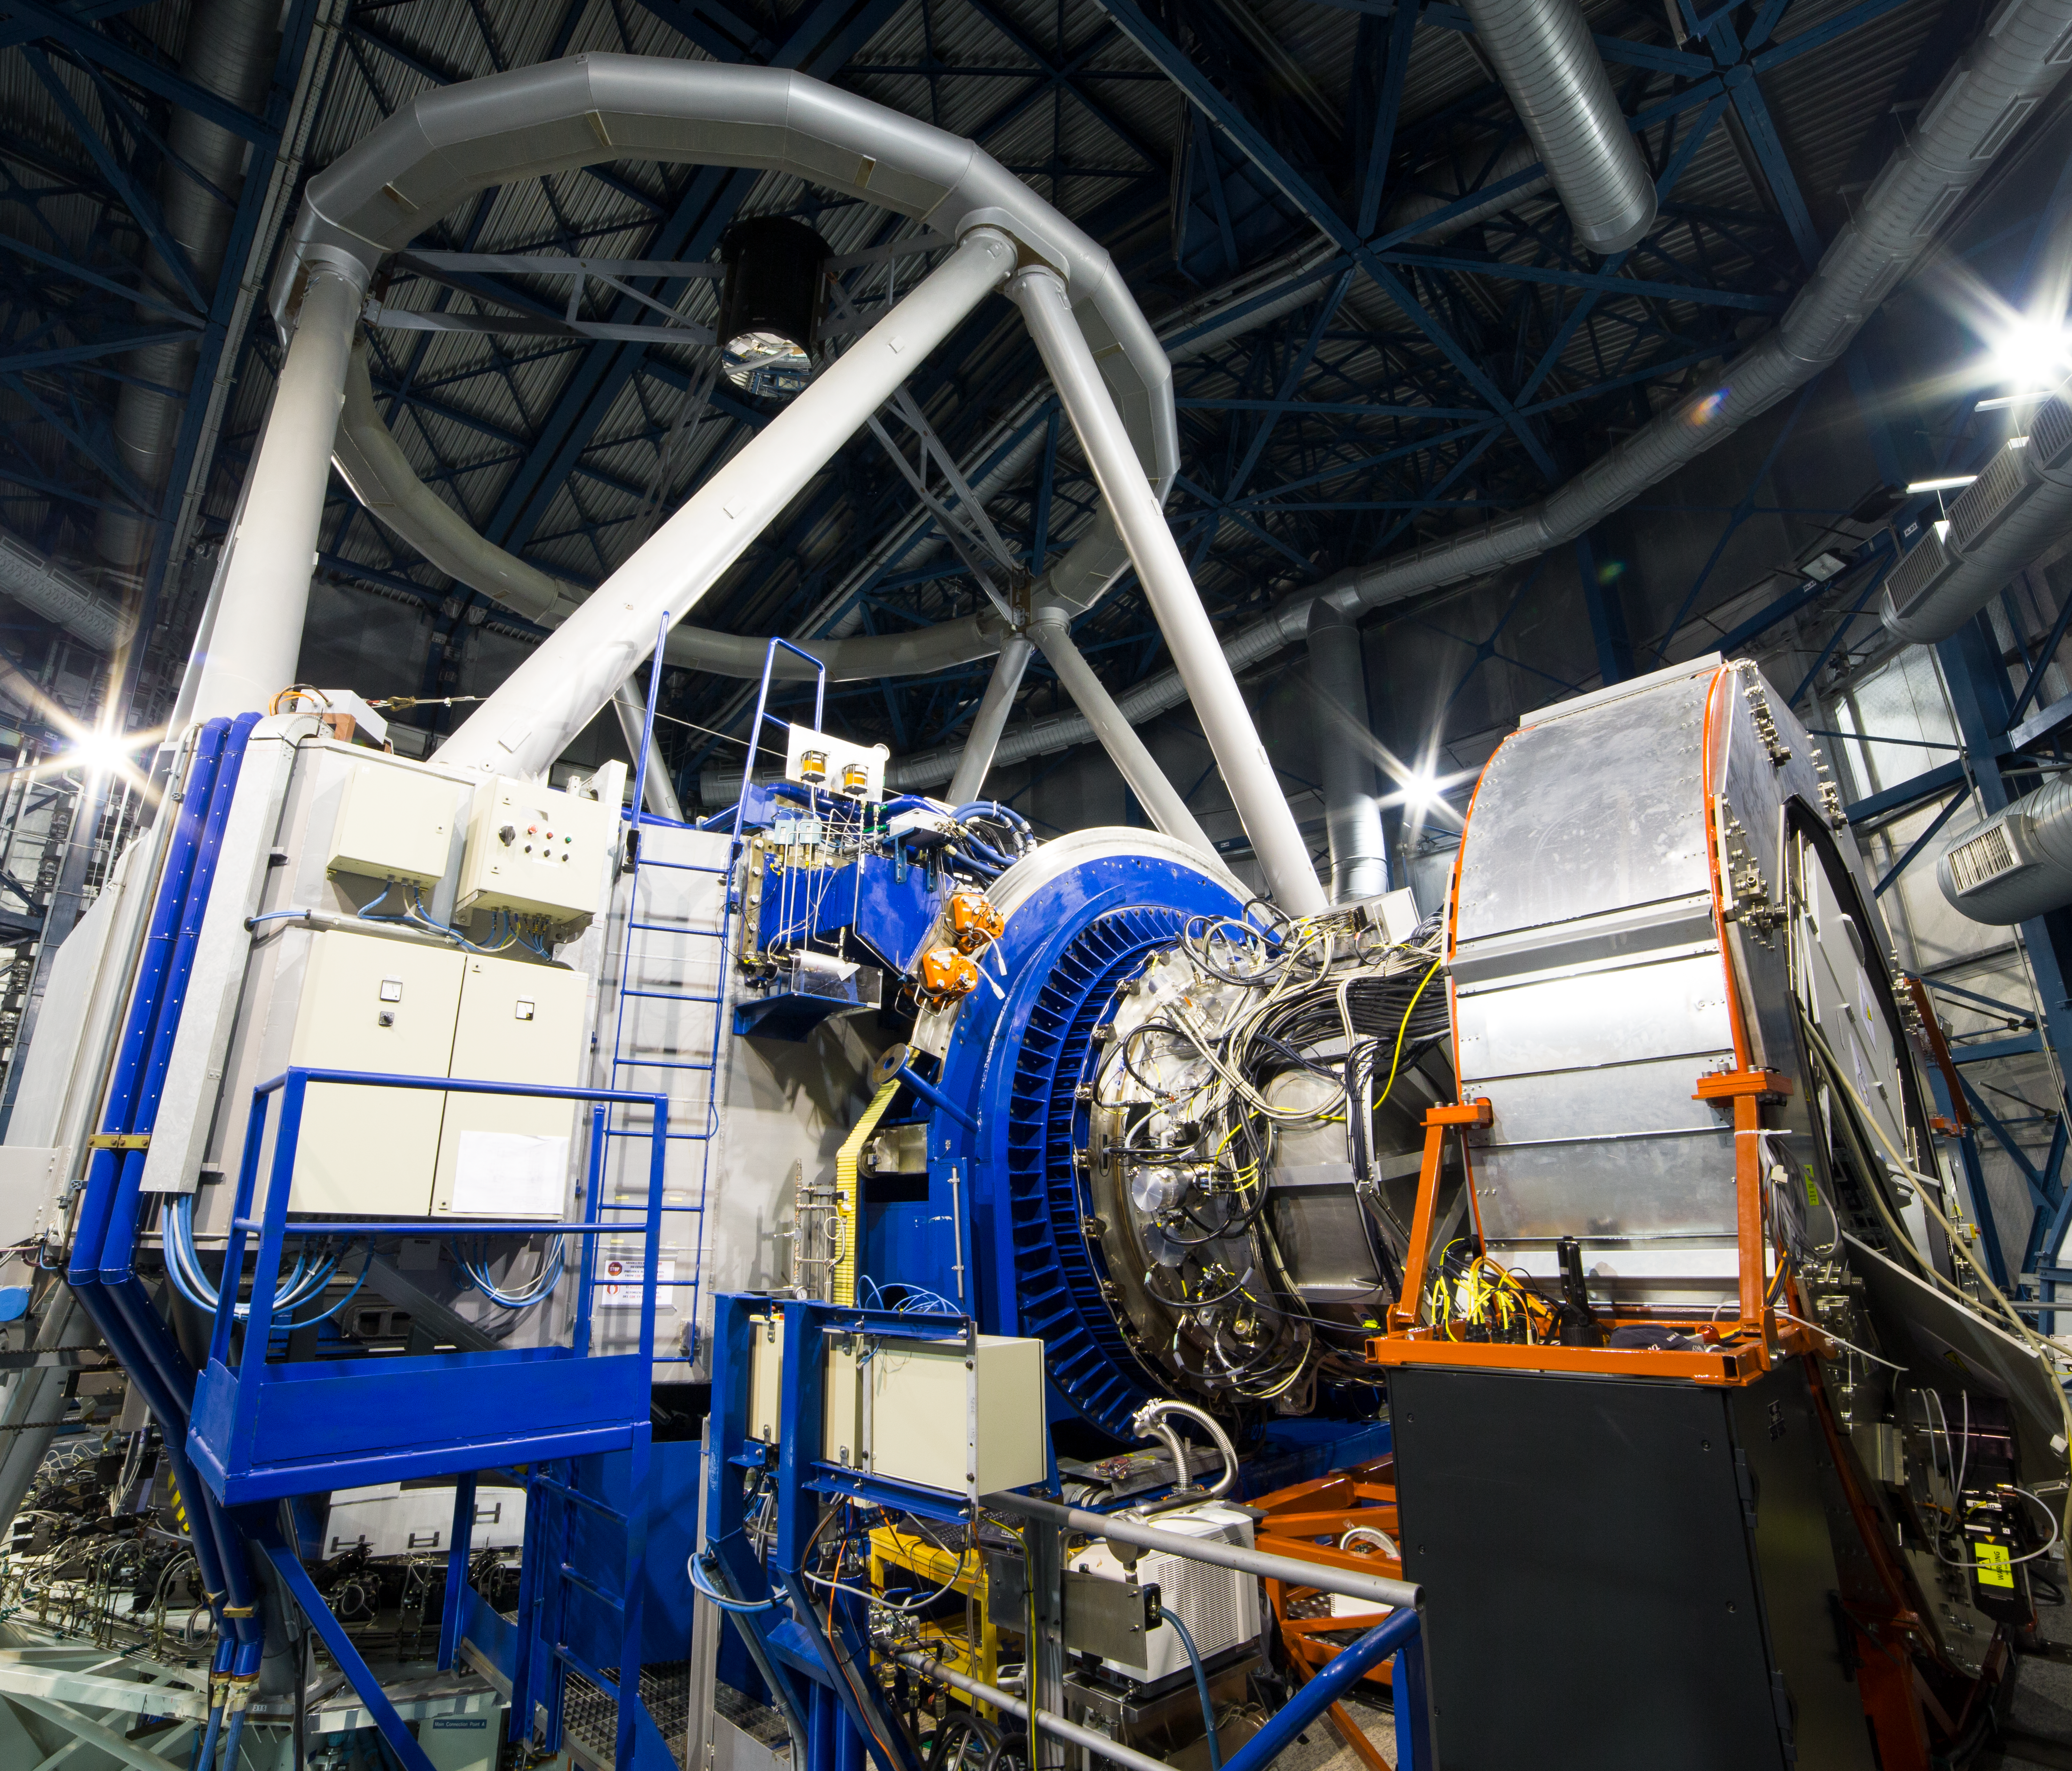

KMOS on the Very Large Telescope at the time of first light

The KMOS instrument mounted on ESO’s Very Large Telescope at the Paranal Observatory in Chile. KMOS is unique as it will be able to observe not just one, but 24 objects at the same time in infrared light and to map out how their properties vary from place to place. It will provide crucial data to help understand how galaxies grew and evolved in the early Universe — and provide it much faster than has been possible up to now. KMOS was built by a consortium of universities and institutes in the United Kingdom and Germany in collaboration with ESO.

In this picture KMOS is the silver structure at the centre, surrounded by the blue ring structure that connects it to the VLT Unit Telescope 1, which appears on the left. On the right the large silver cylinder supports the extensive KMOS electronics and allows them to rotate as the telescope moves across the sky.

Credit: ESO/G. Lombardi (glphoto.it)